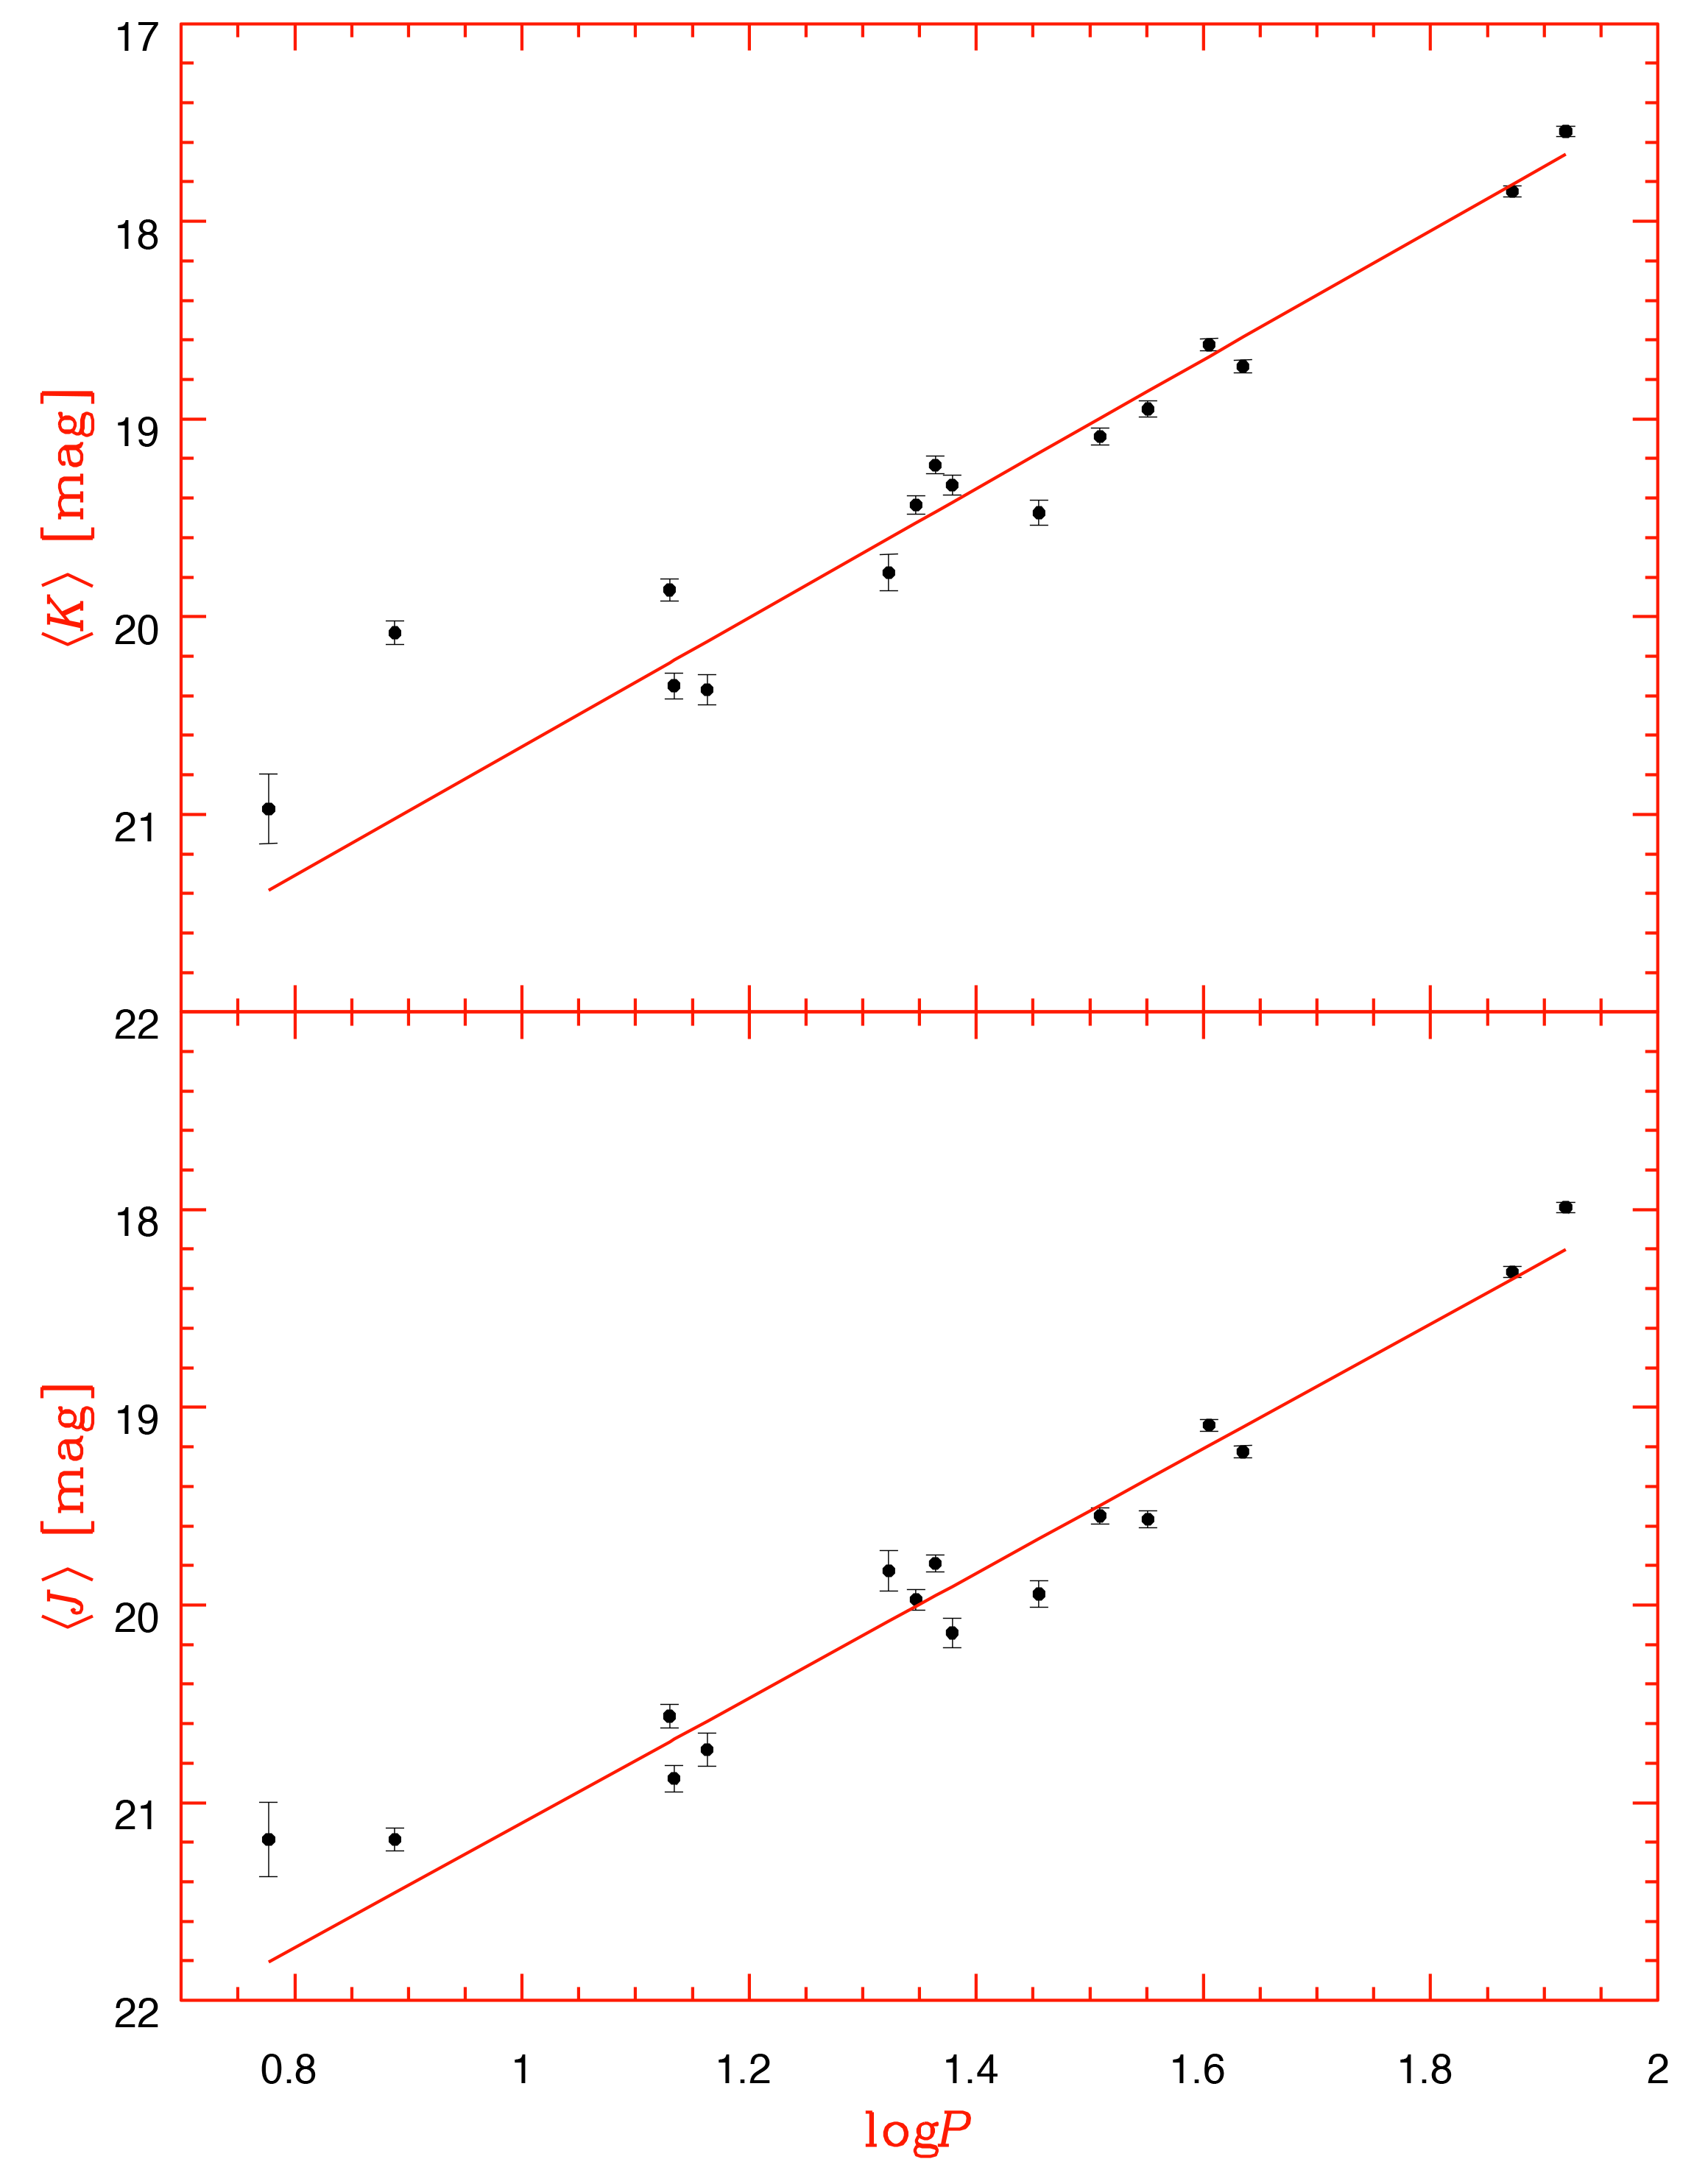

The cepheid period-luminosity in the near-infrared

The Cepheid period-luminosity relations in the J- and K-bands, as obtained from the current VLT data on NGC 300. The mean magnitudes for each Cepheid were determined from two independent measurements of Cepheid brightness at different pulsation phases. The slopes of the best-fitting relations were adopted from the Large Magellanic Cloud Cepheids.

Credit: ESO